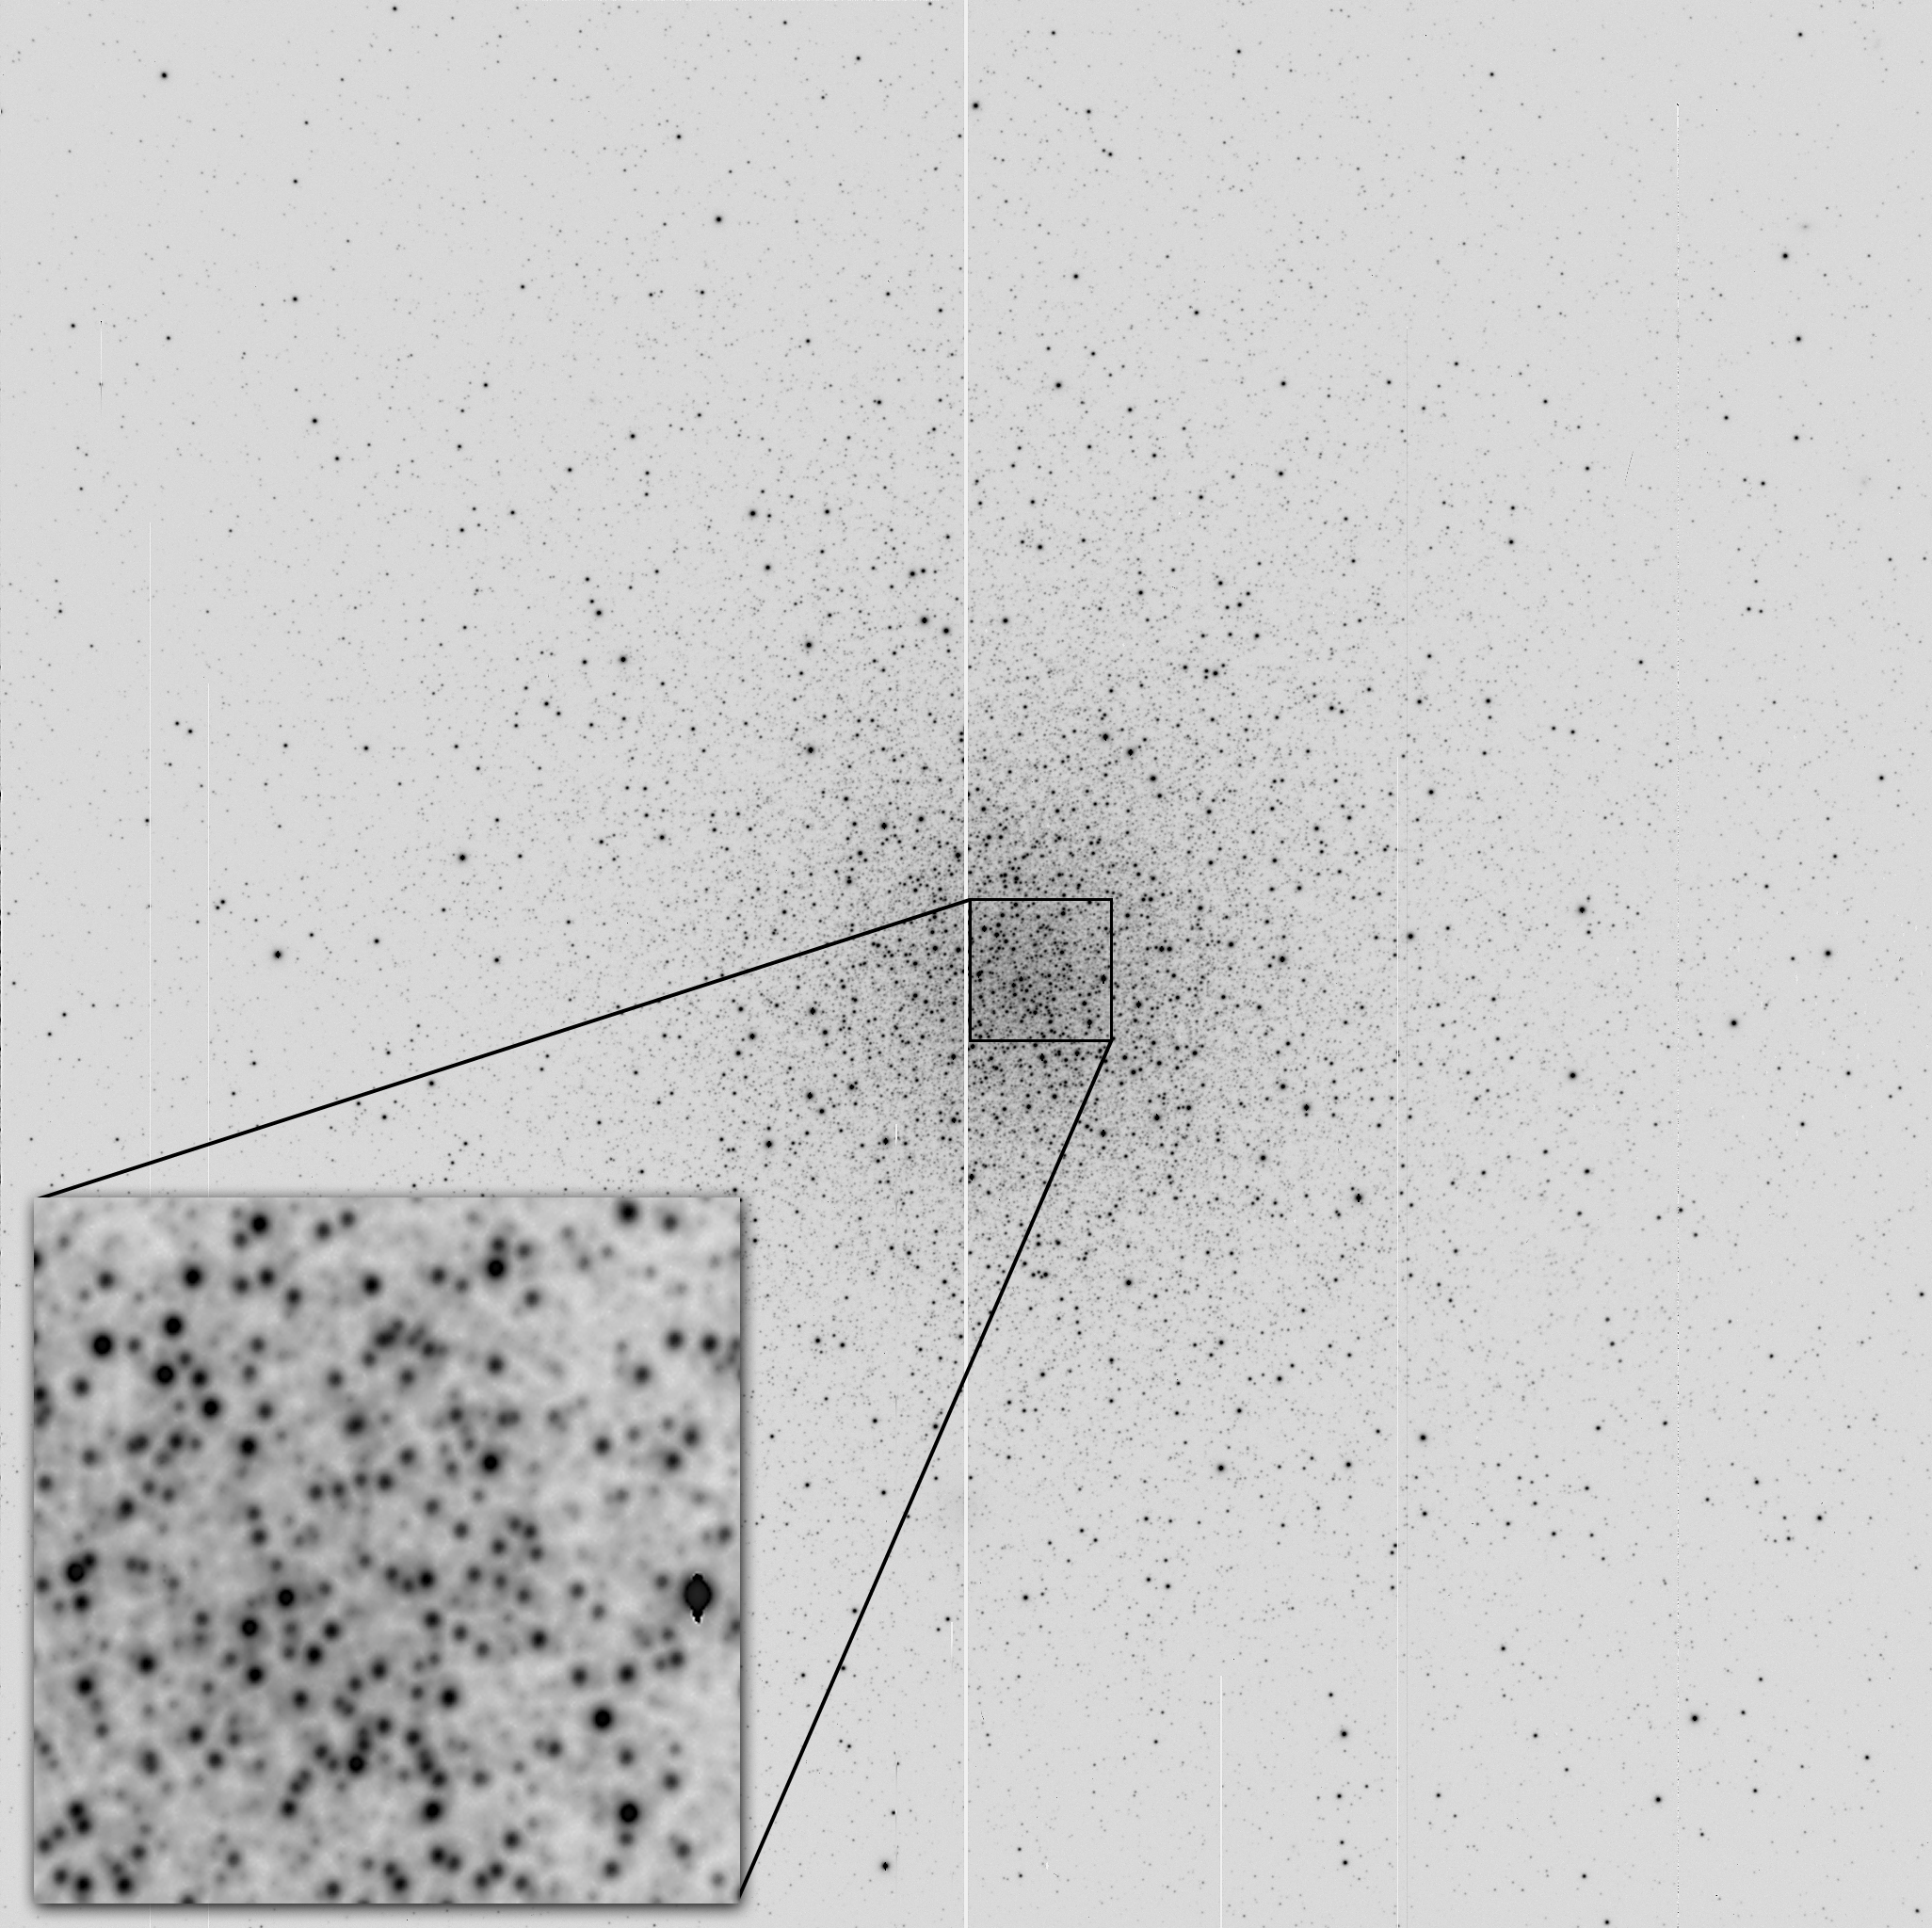

Mini-mosaic imager on-line at WIYN

An image of the globular cluster M3, NGC5272, obtained with the mini-mosaic camera (described in an NOAO newsletter article) on a Nasmyth focus of the 3.5-meter WIYN telescope on Kitt Peak. The camera uses two 2k x 4k SITE CCDs, mounted side by side to create a 4k x 4k field of view. The gap through the middle of the image shows the separation of the chips. In this configuration, the pixel size is 0.14 arc seconds on the sky, and the field of view is 9.6 arc minutes square. It is a 120 second exposure in the B passband, and images have full width at half maximum (FWHM) of better than 0.5 arc seconds. Note the even image quality all the way to the corners, and how the inset shows that even this seeing is very well sampled. The instrument thus exploits the superb seeing obtained by the WIYN telescope, while also delivering images with moderately large field of view over which the image quality is uniform.

Credit: A.Saha (NOIRLab)/WIYN/NOIRLab/NSF